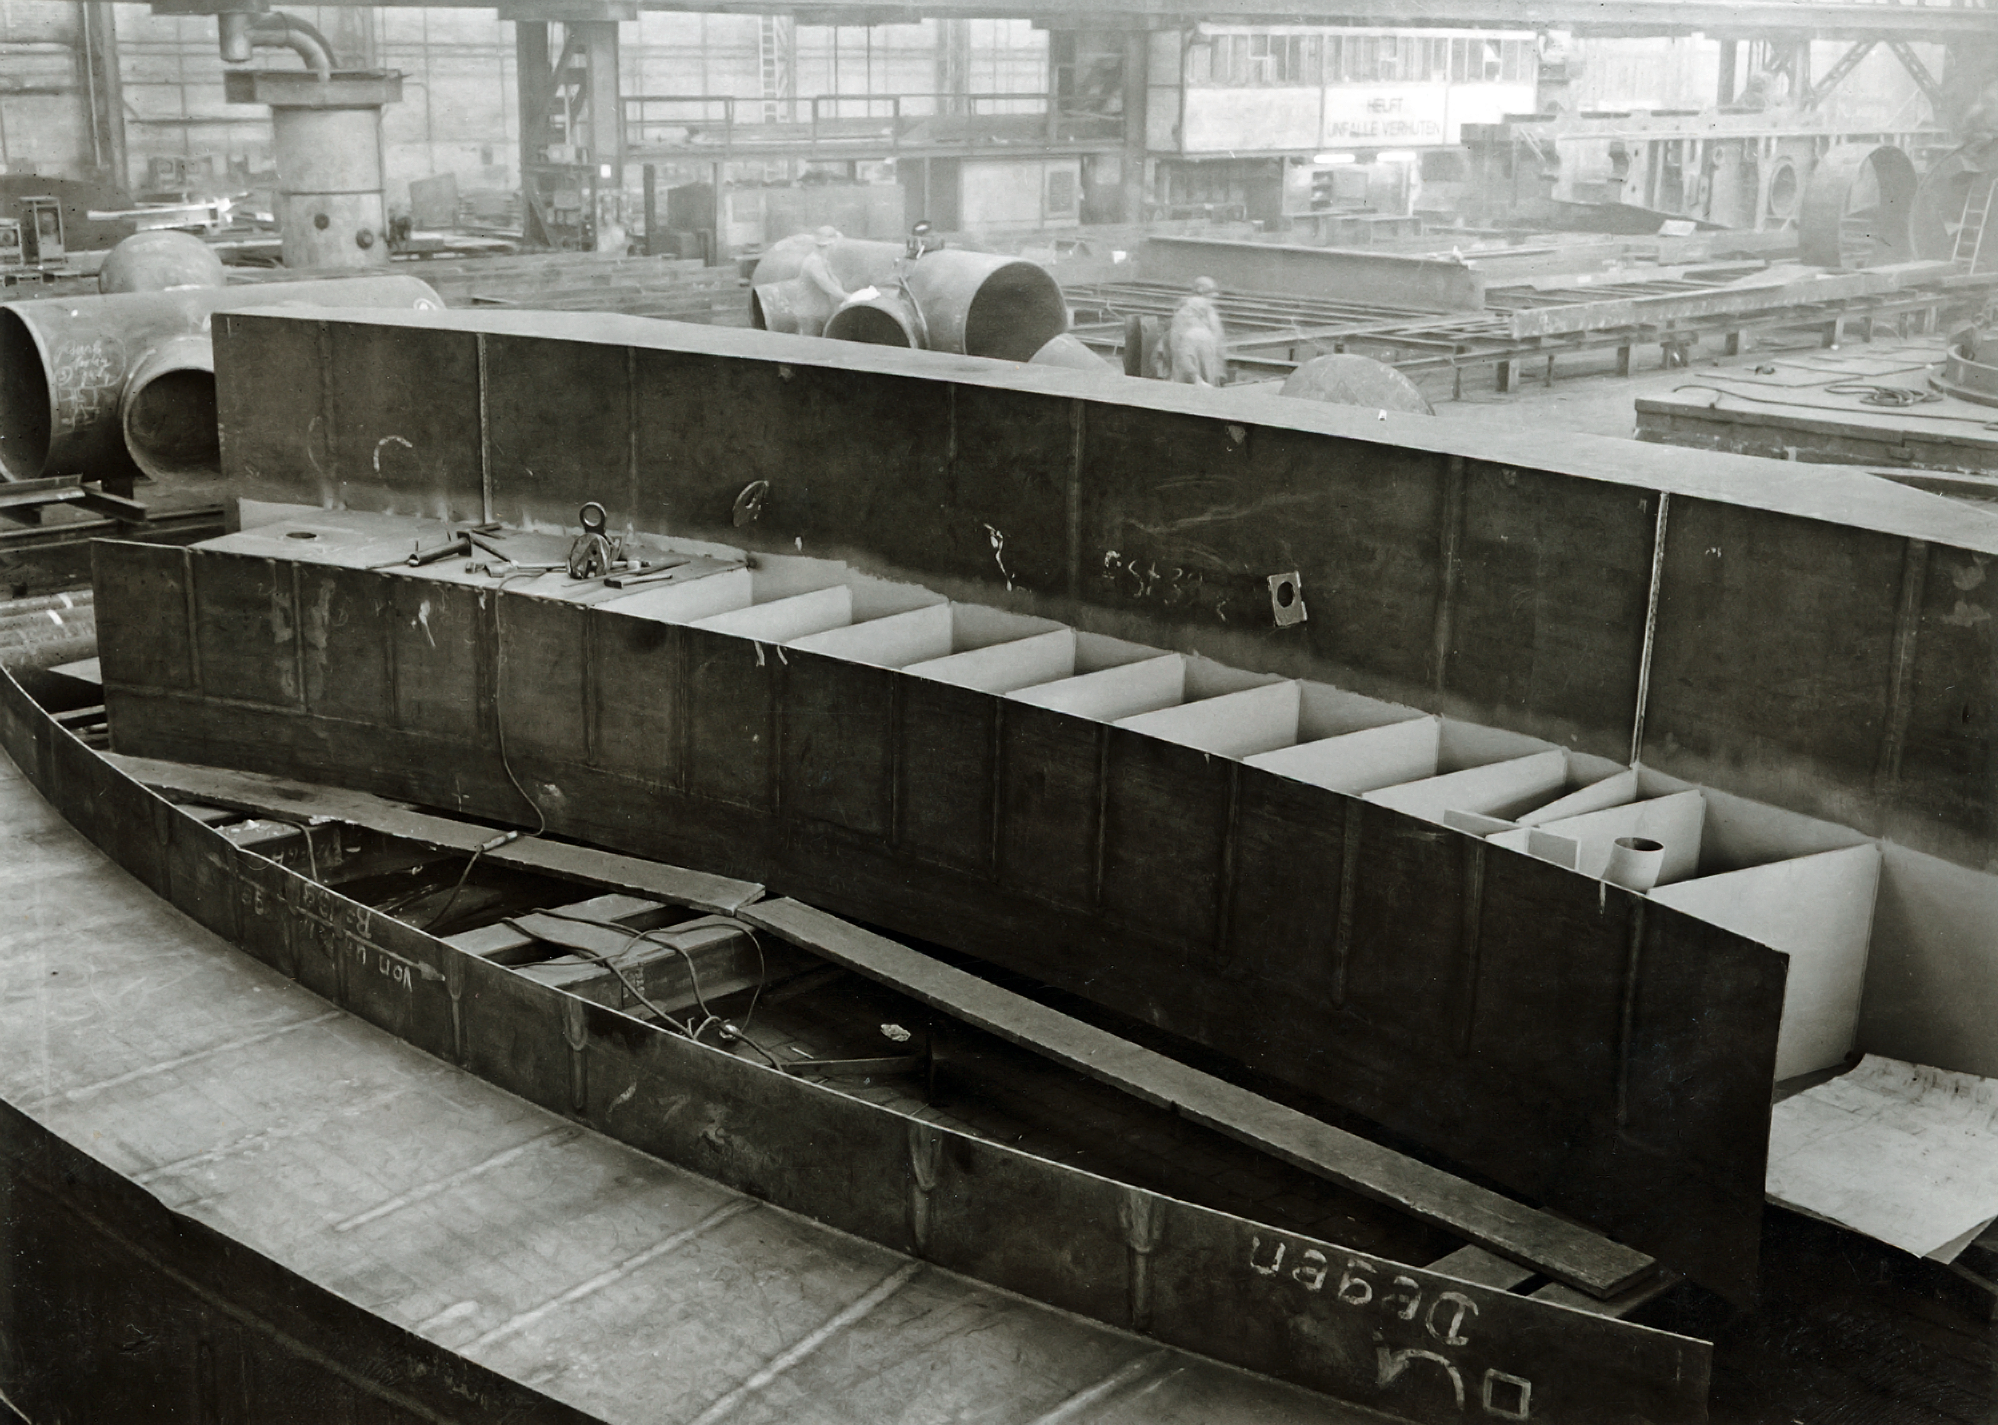

The ESO 3.6-metre telescope building under construction

A segment of the ring on which the dome of the 3.6-m telescope will rotate in 1975.

Credit: ESO